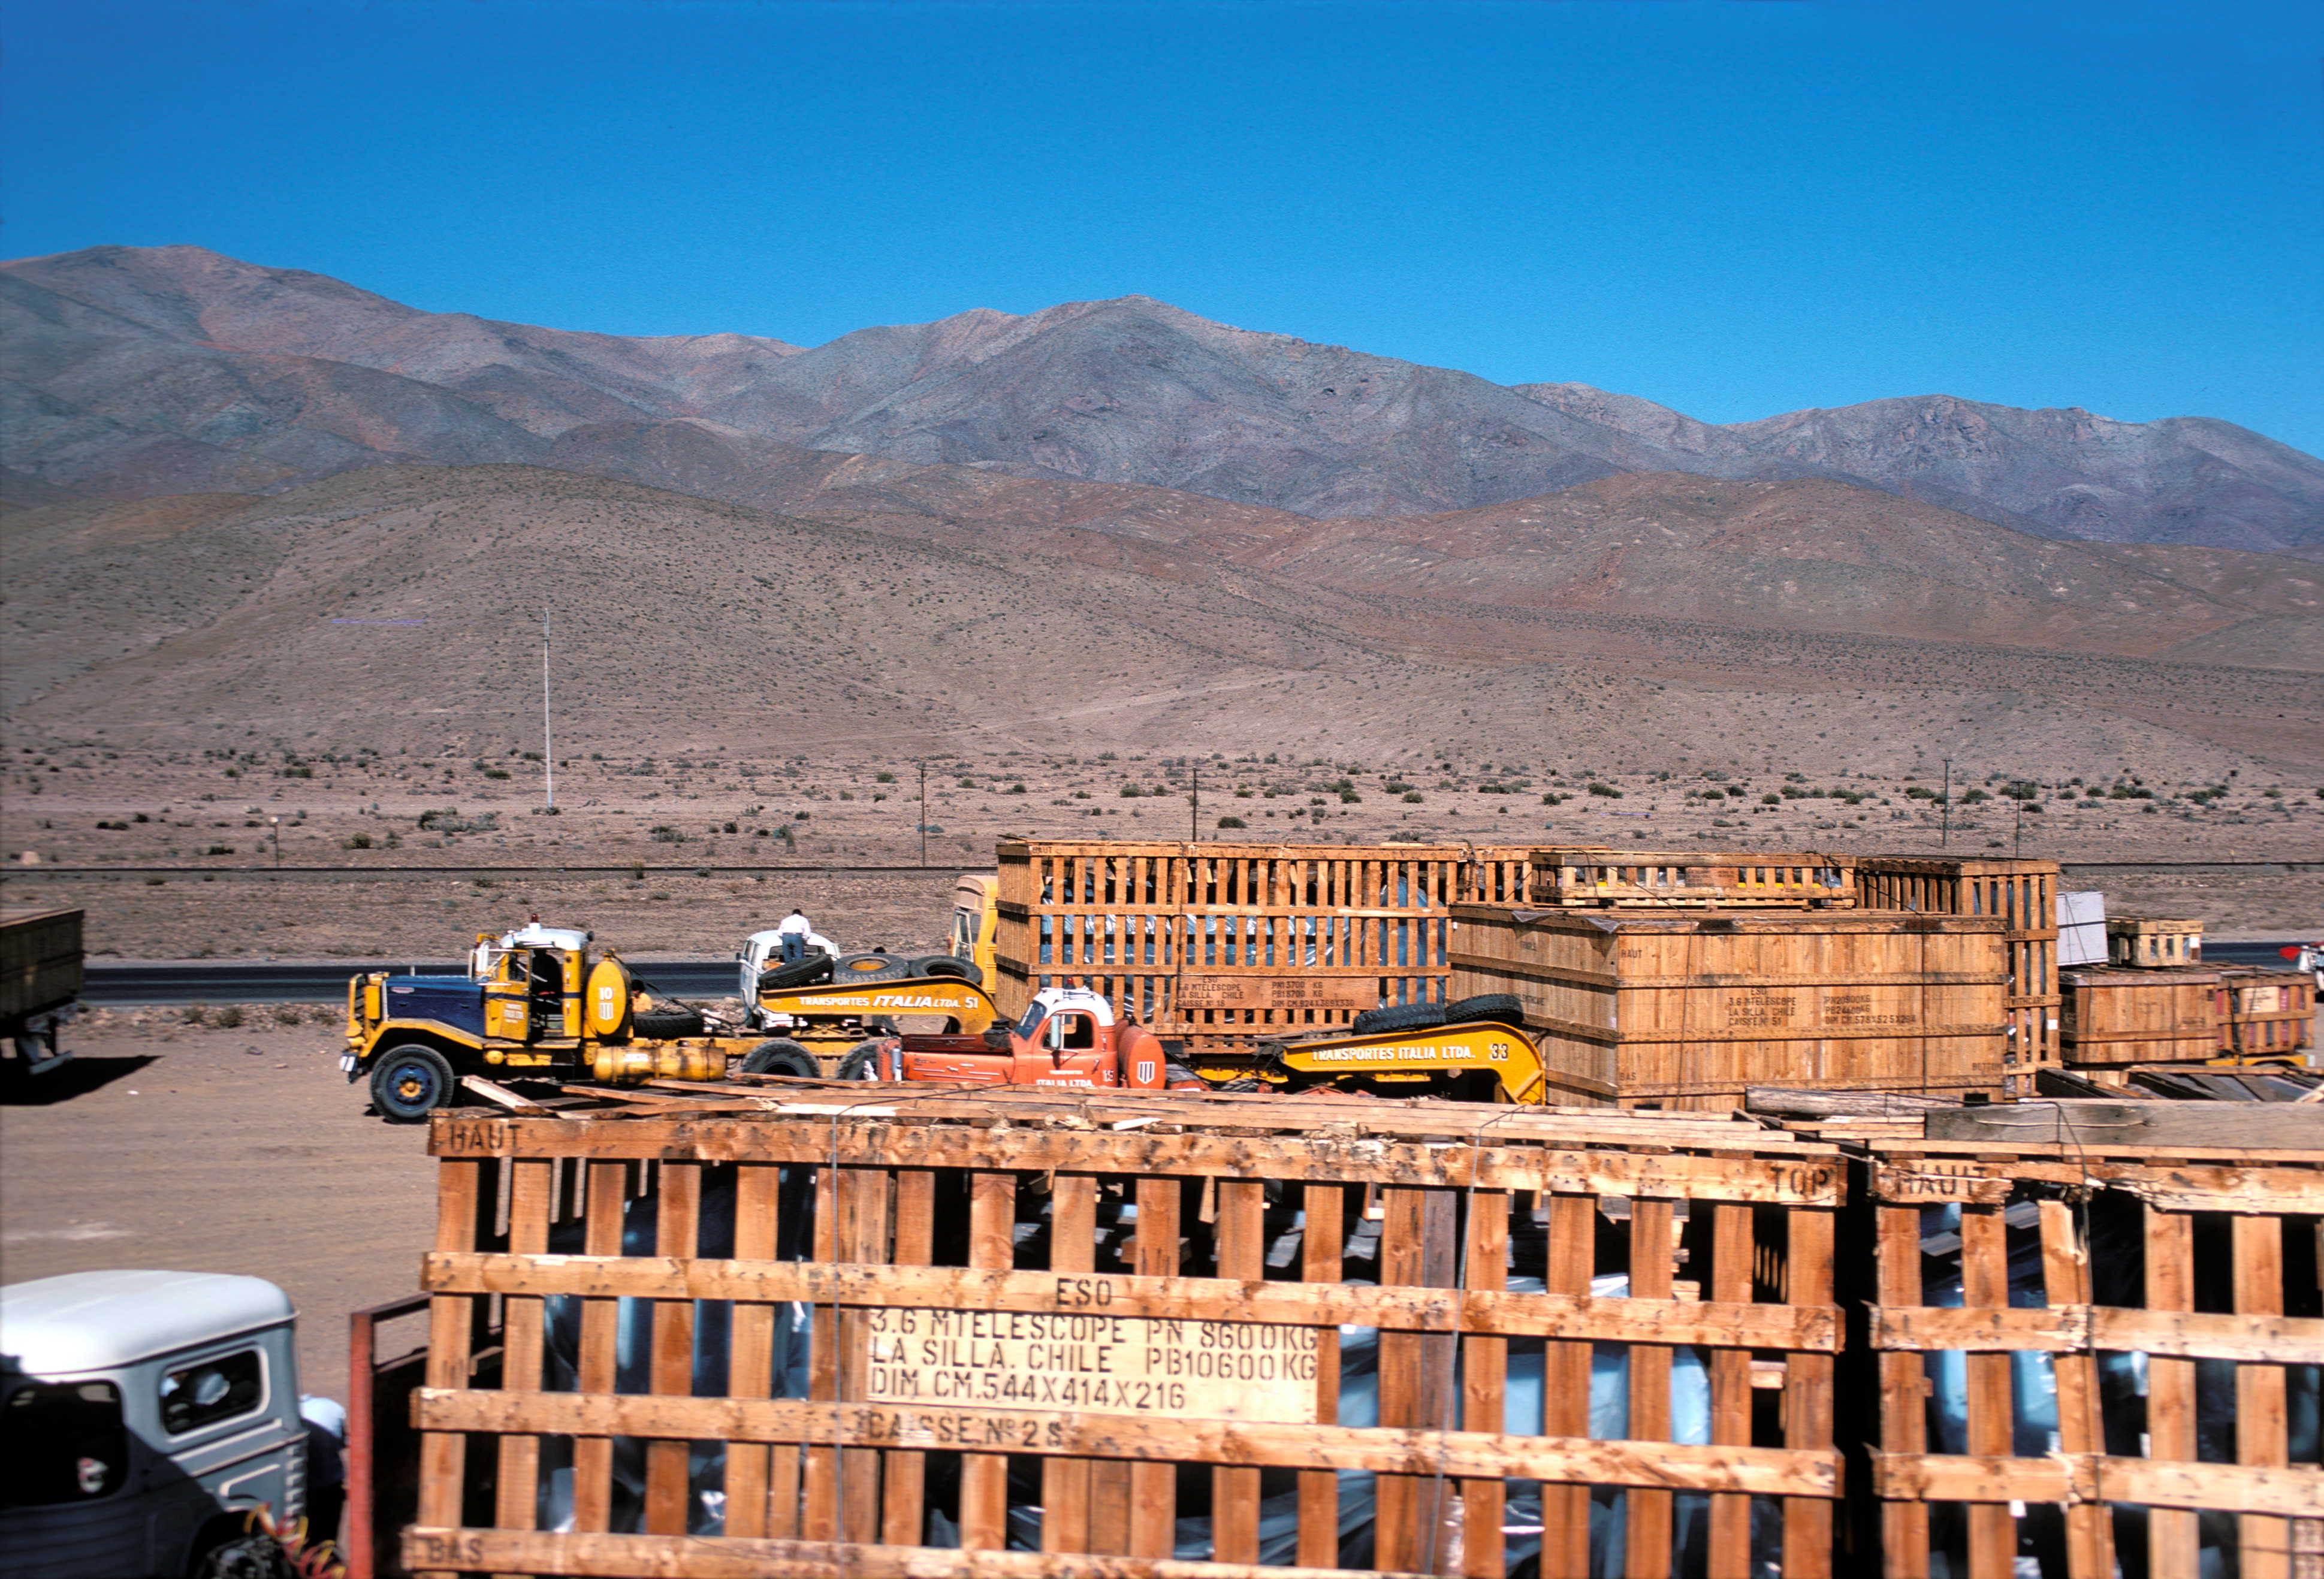

Components of the ESO 3.6-metre telescope

Components of the ESO 3.6-metre Telescope heading to La Silla Observatory in 1976.

Credit: ESO